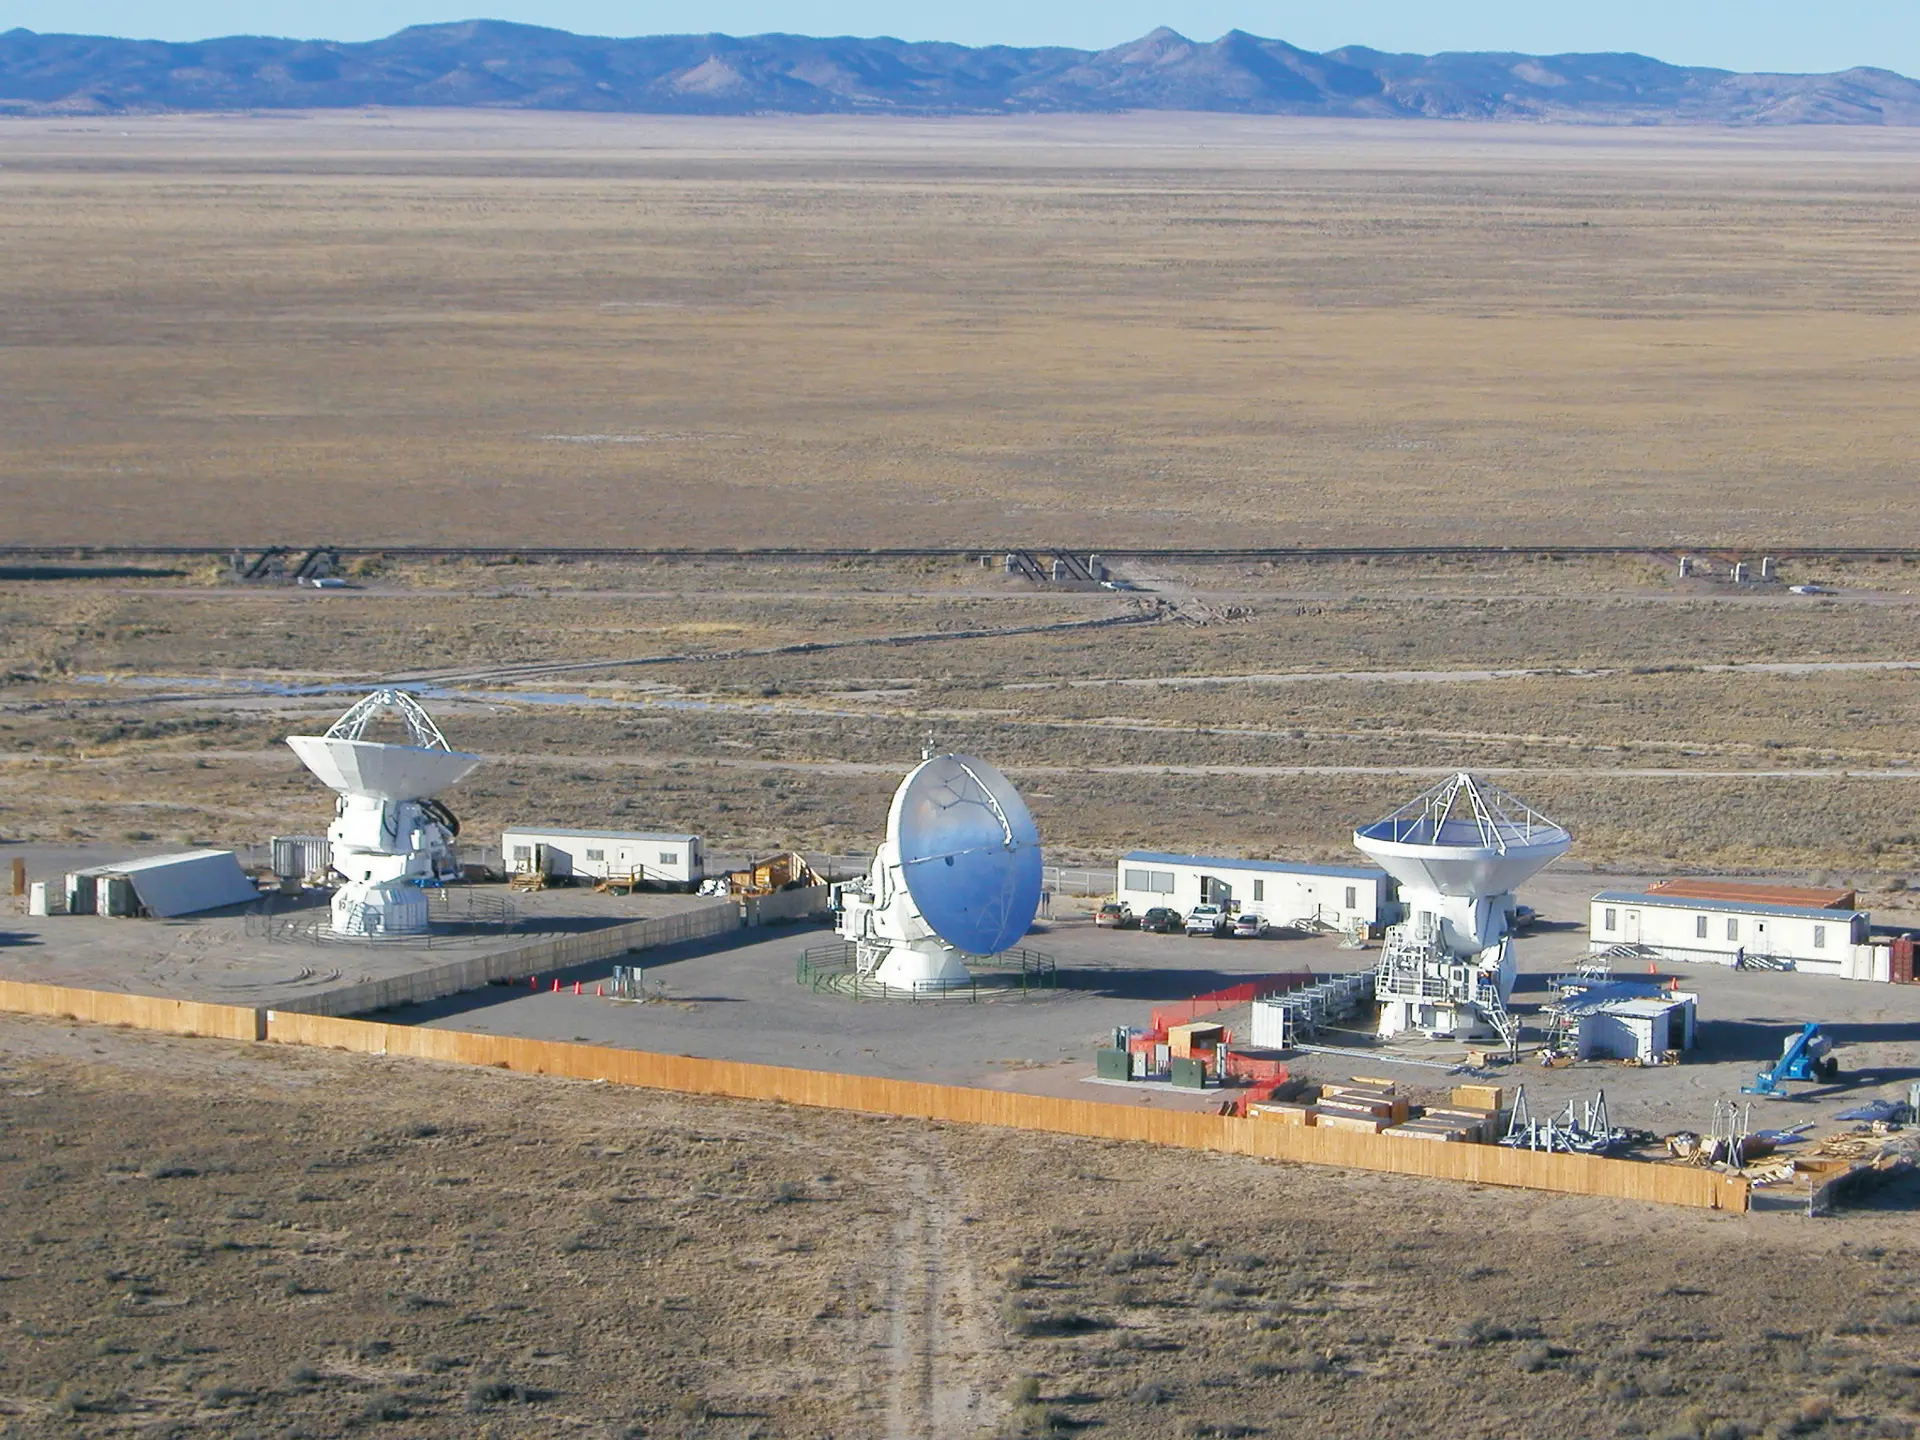

ALMA three prototypes

ALMA three prototypes tested at the VLA in New Mexico. From left to right are the Japanese, North American, and European models. This test facility was occupied from April 2003 through November 2012.

Credit: NRAO/AUI/NSF